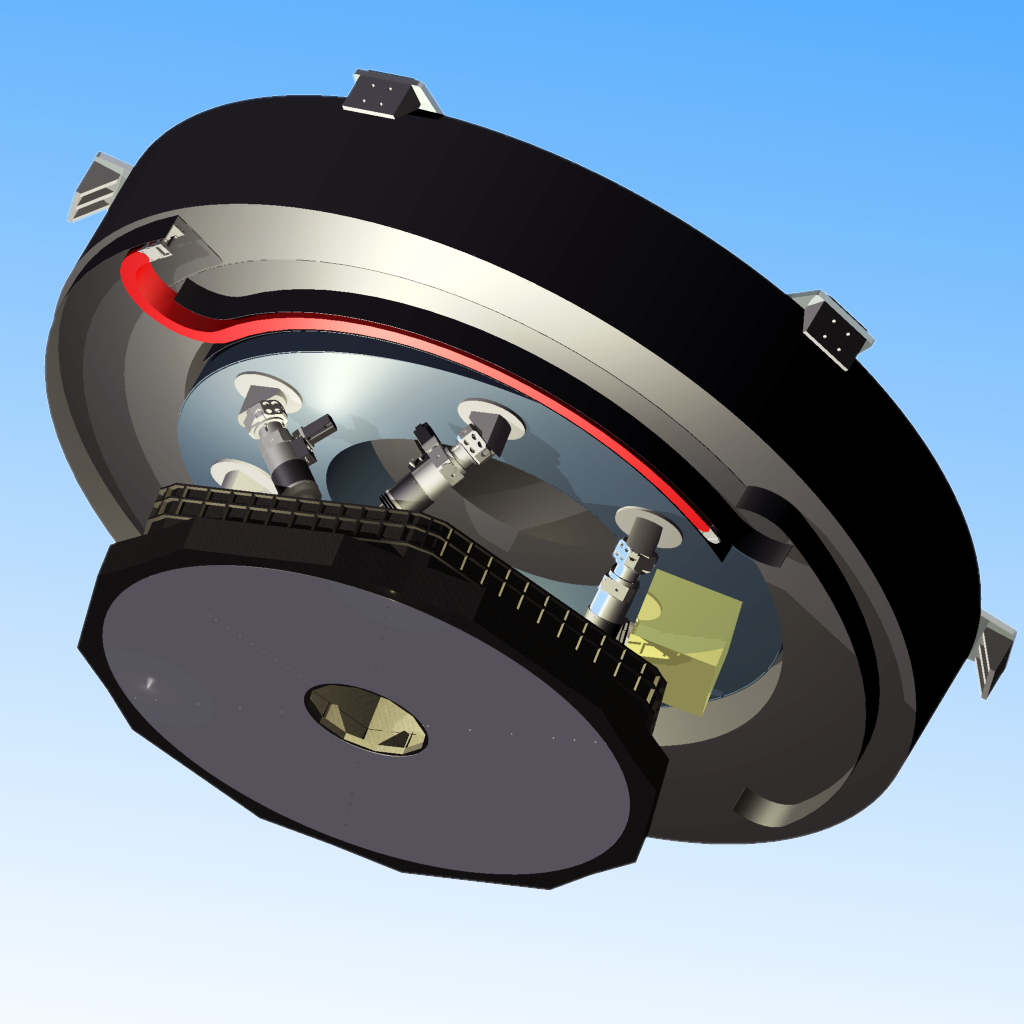

Engineering drawing of the E-ELT adaptive M4 mirror assembly

This engineering rendering shows the E-ELT M4 mirror and its support system. The M4 mirror will be part of the E-ELT’s adaptive optics system, which will be responsible for correcting the blurring effects produced both by turbulence in the atmosphere, and the effects of wind on the telescope structure.

Credit: Microgate/ADS/ESO